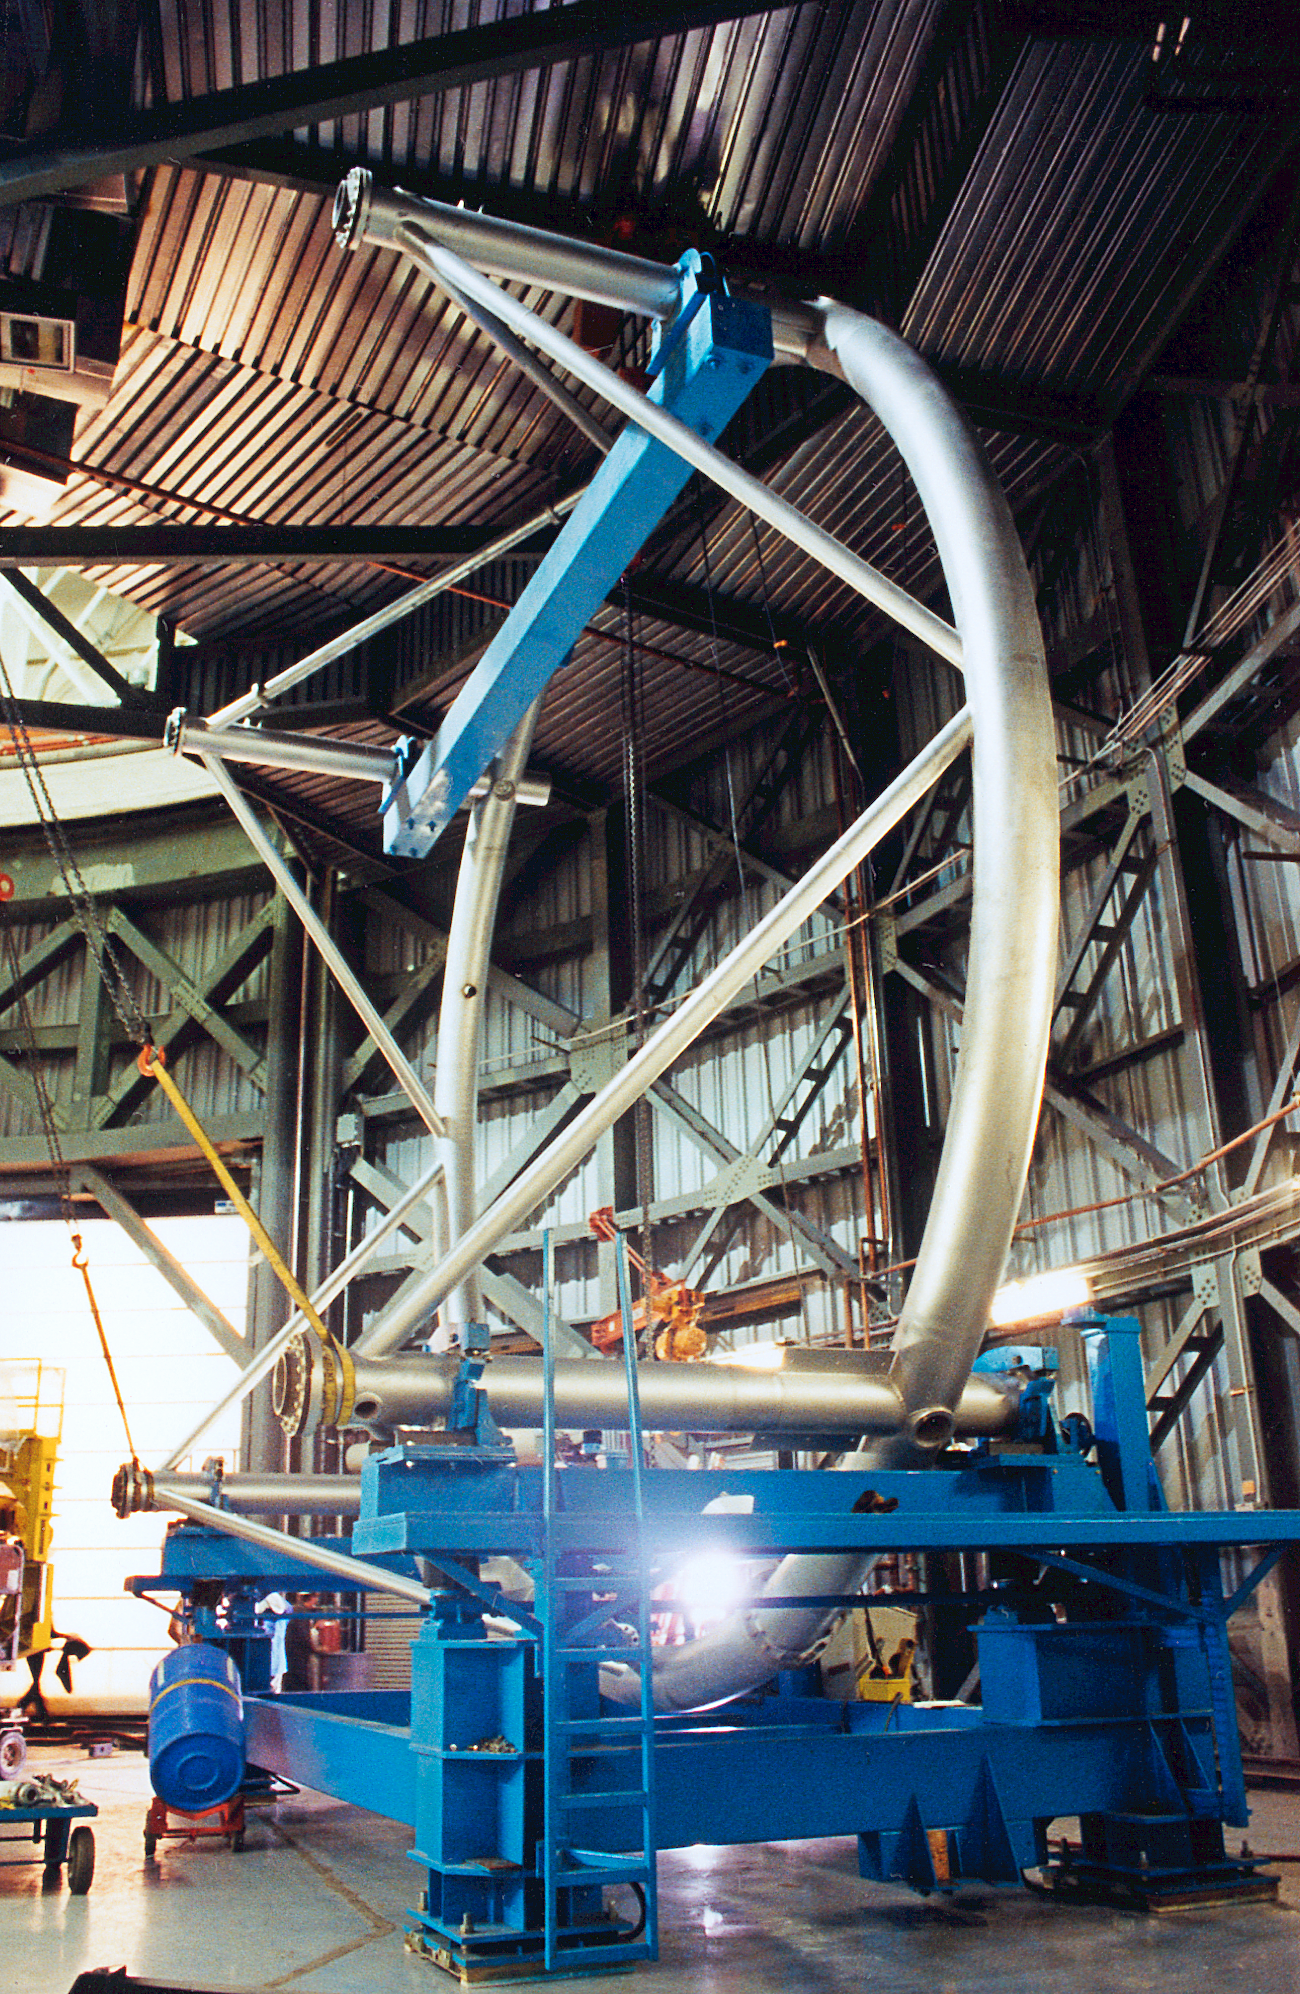

Gemini North, telescope top end

The top end of the telescope structure for the Gemini North 8-meter telescope, in Mauna Kea in October 1998.

Credit: NOIRLab/NSF/AURA